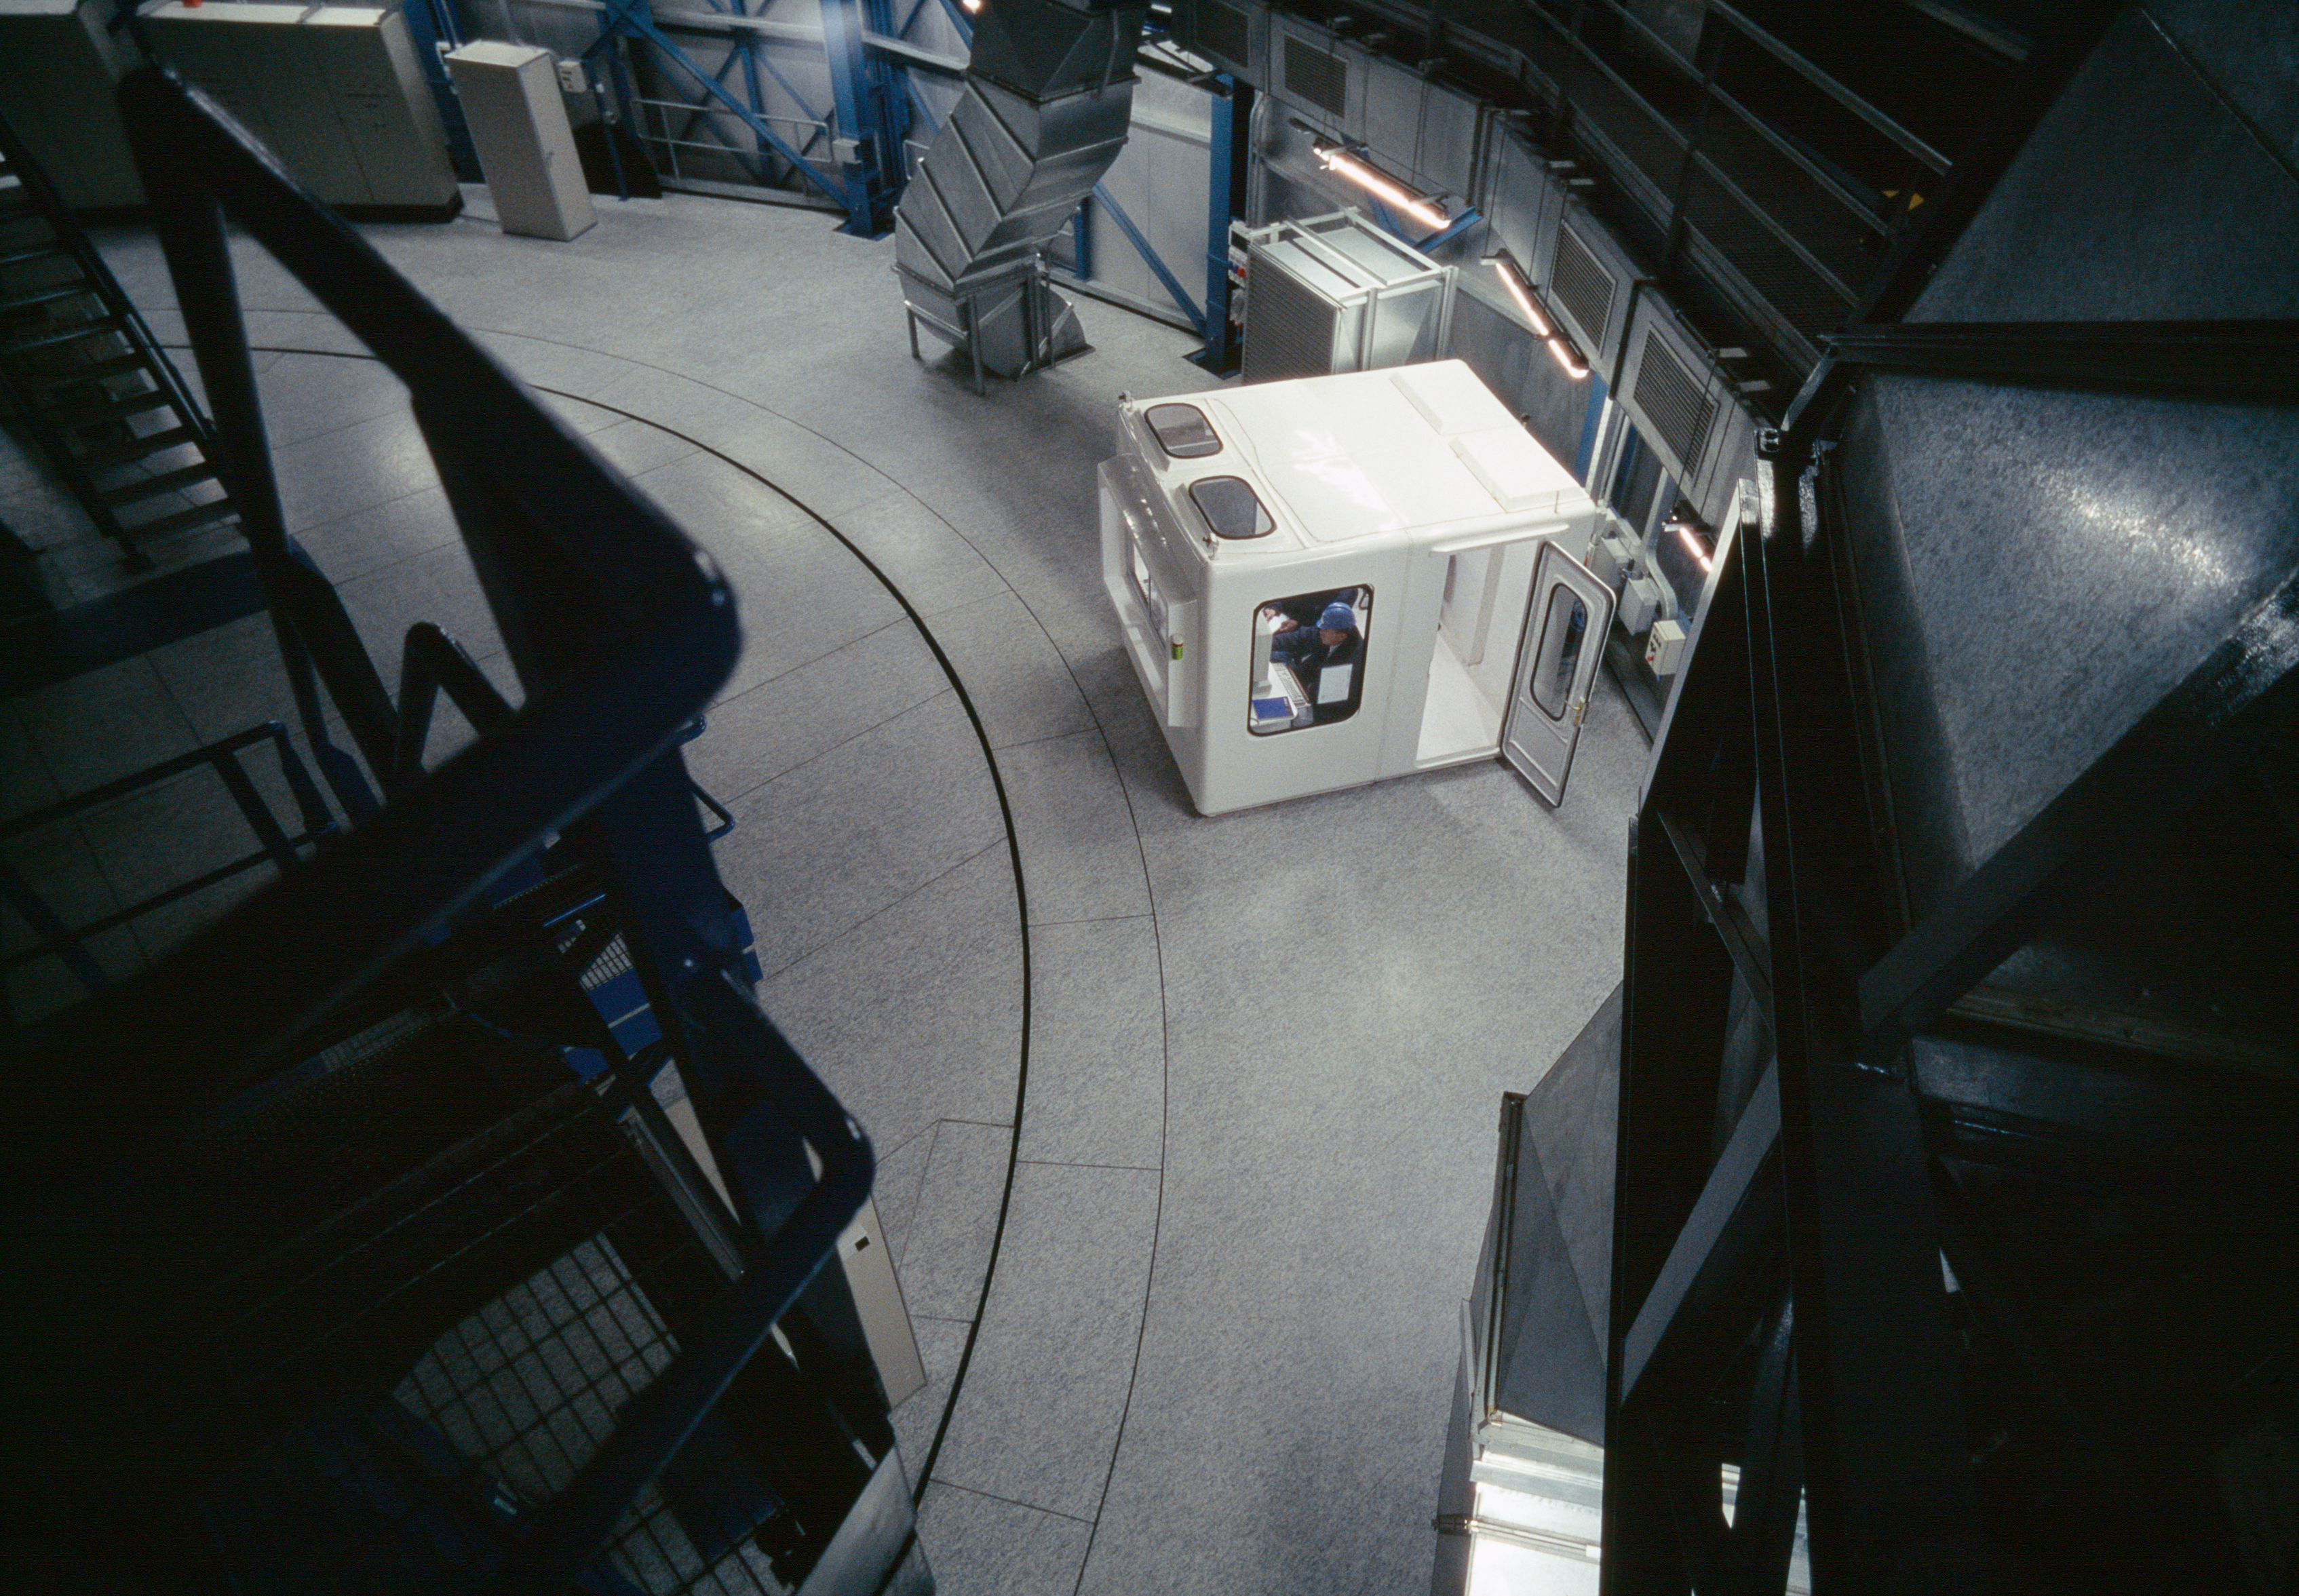

UT2-Kueyen control hut

The white booth is a mini control room that allows the engineers to drive the telescope directly. In normal operations, the telescope is operated from the main control room, about 100m away. This is KUEYEN's "control hut"; each telescope has one.

Credit: ESO